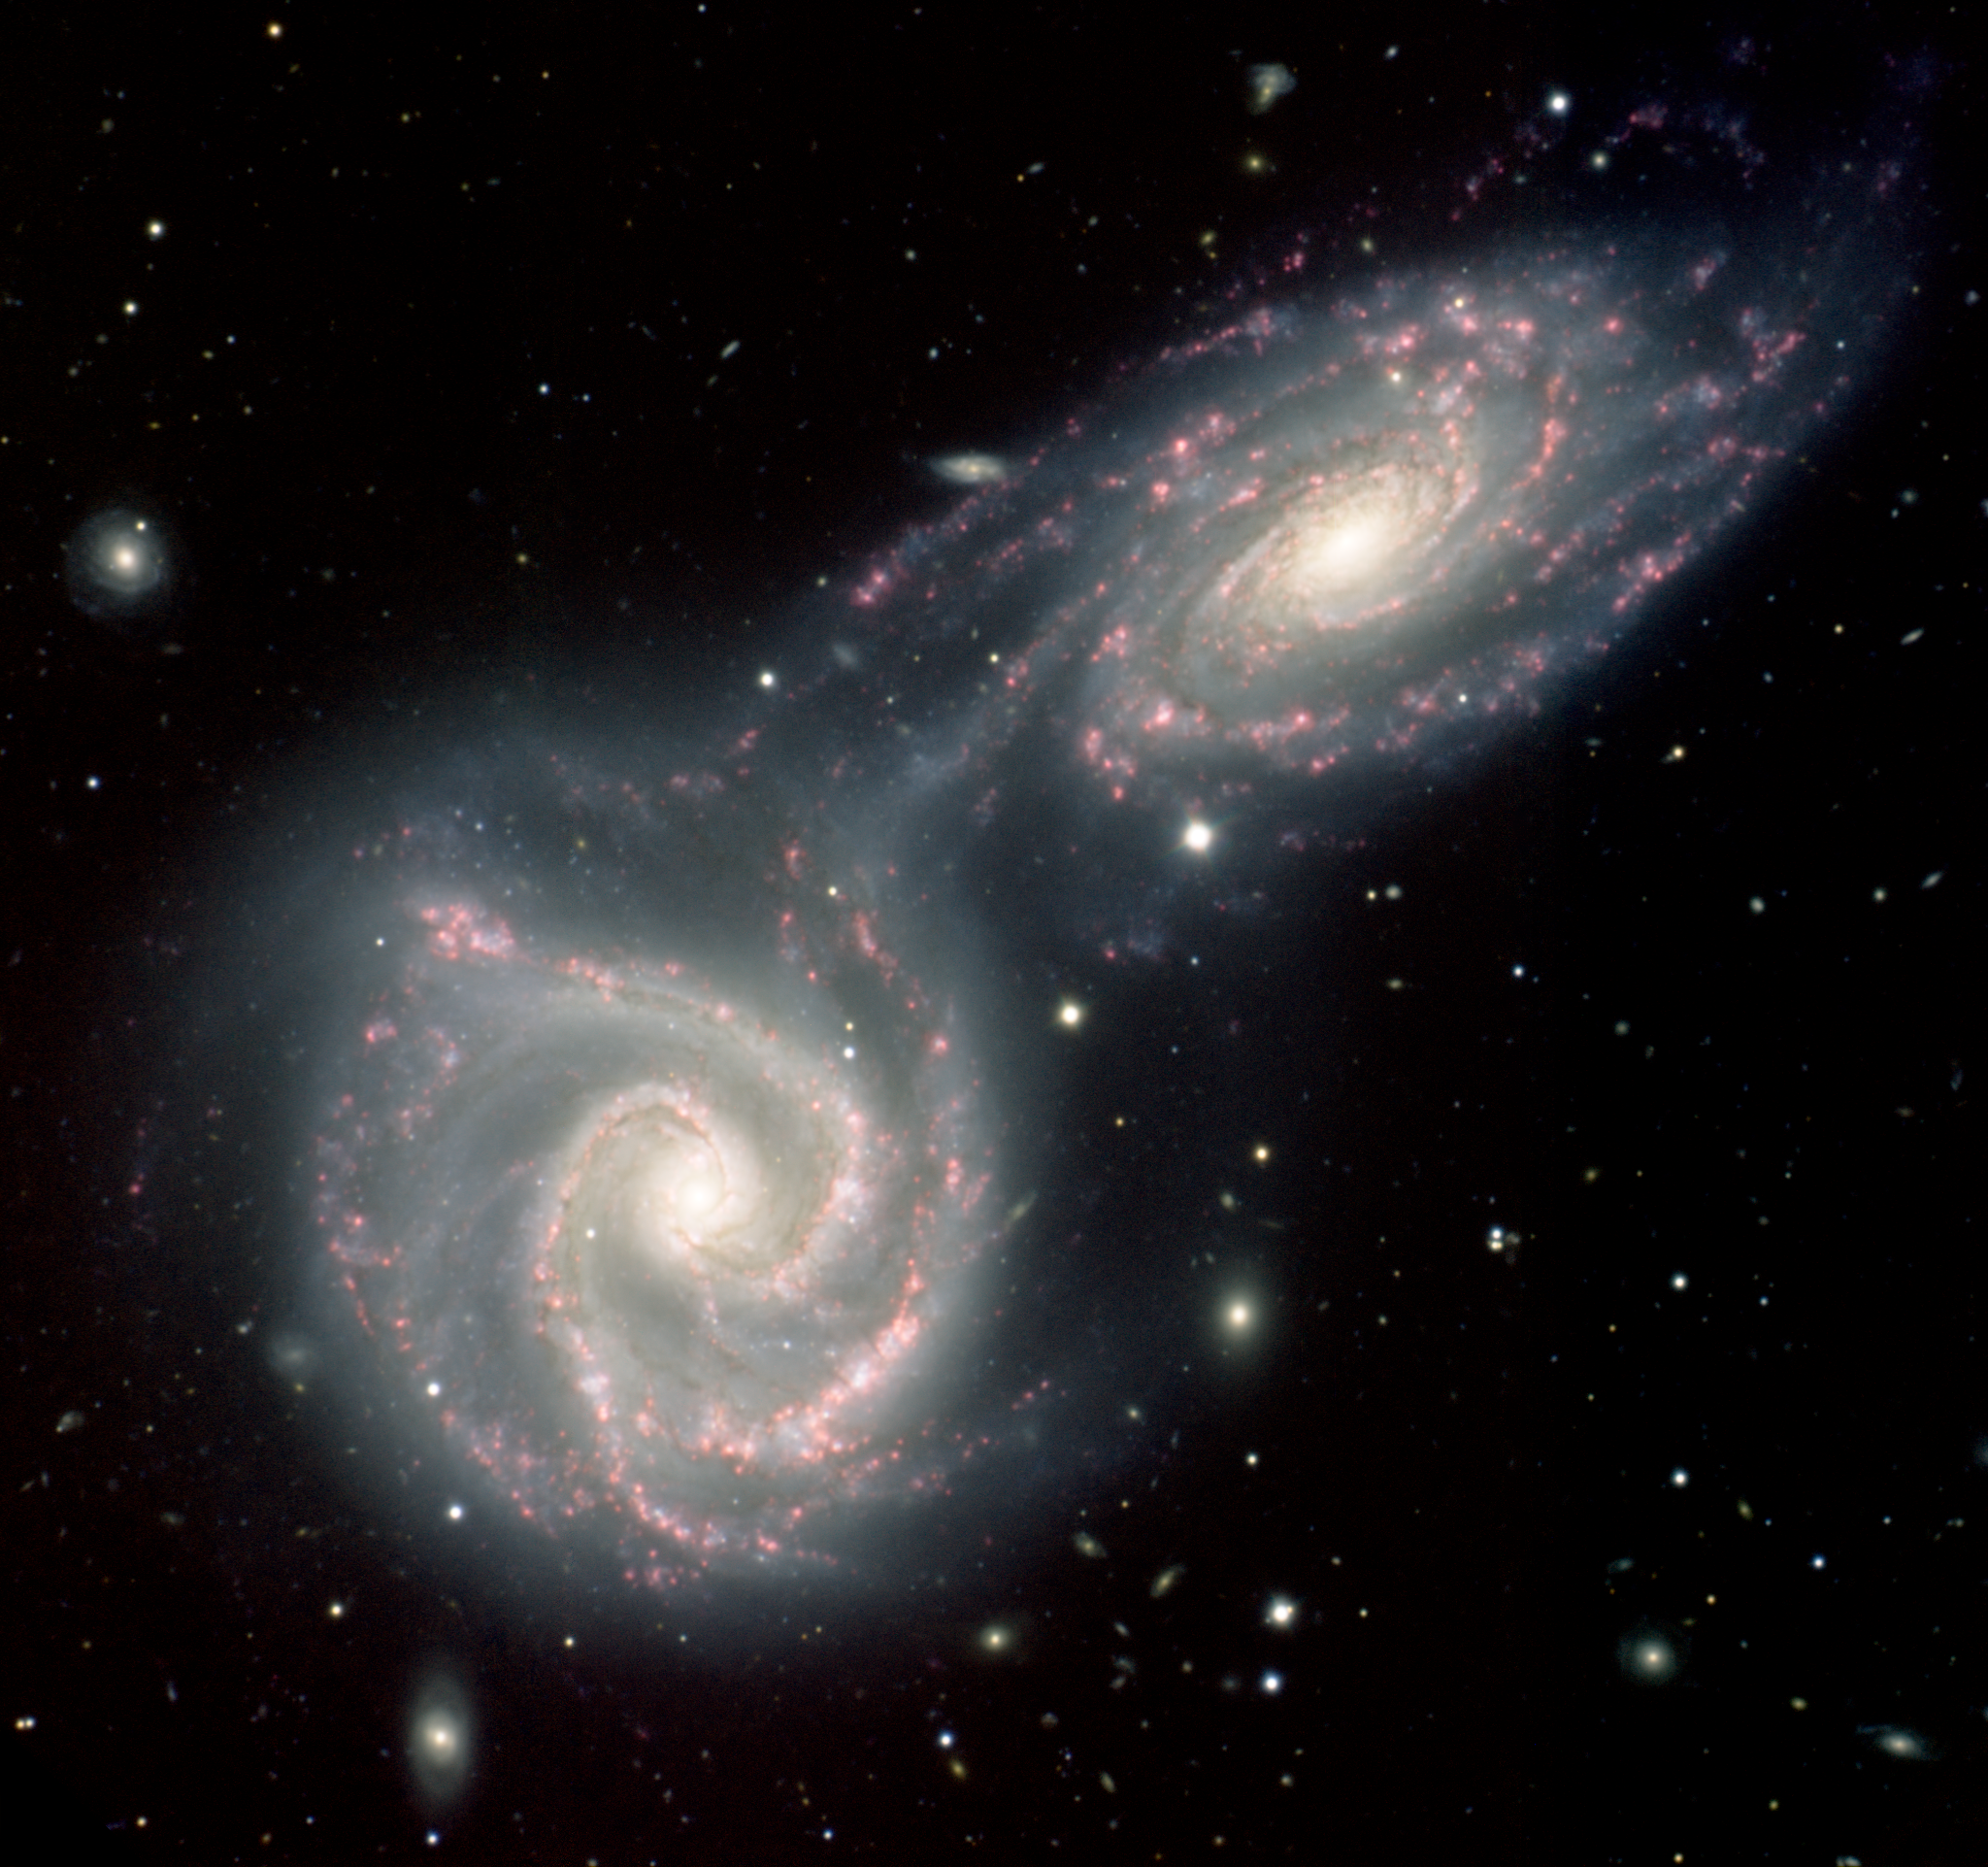

Gemini South image of NGC 5426-27 (Arp 271)

Gemini South image of NGC 5426-27 (Arp 271) as imaged by the Gemini Multi-Object Spectrograph.

Credit: International Gemini Observatory/NOIRLab/NSF/AURA